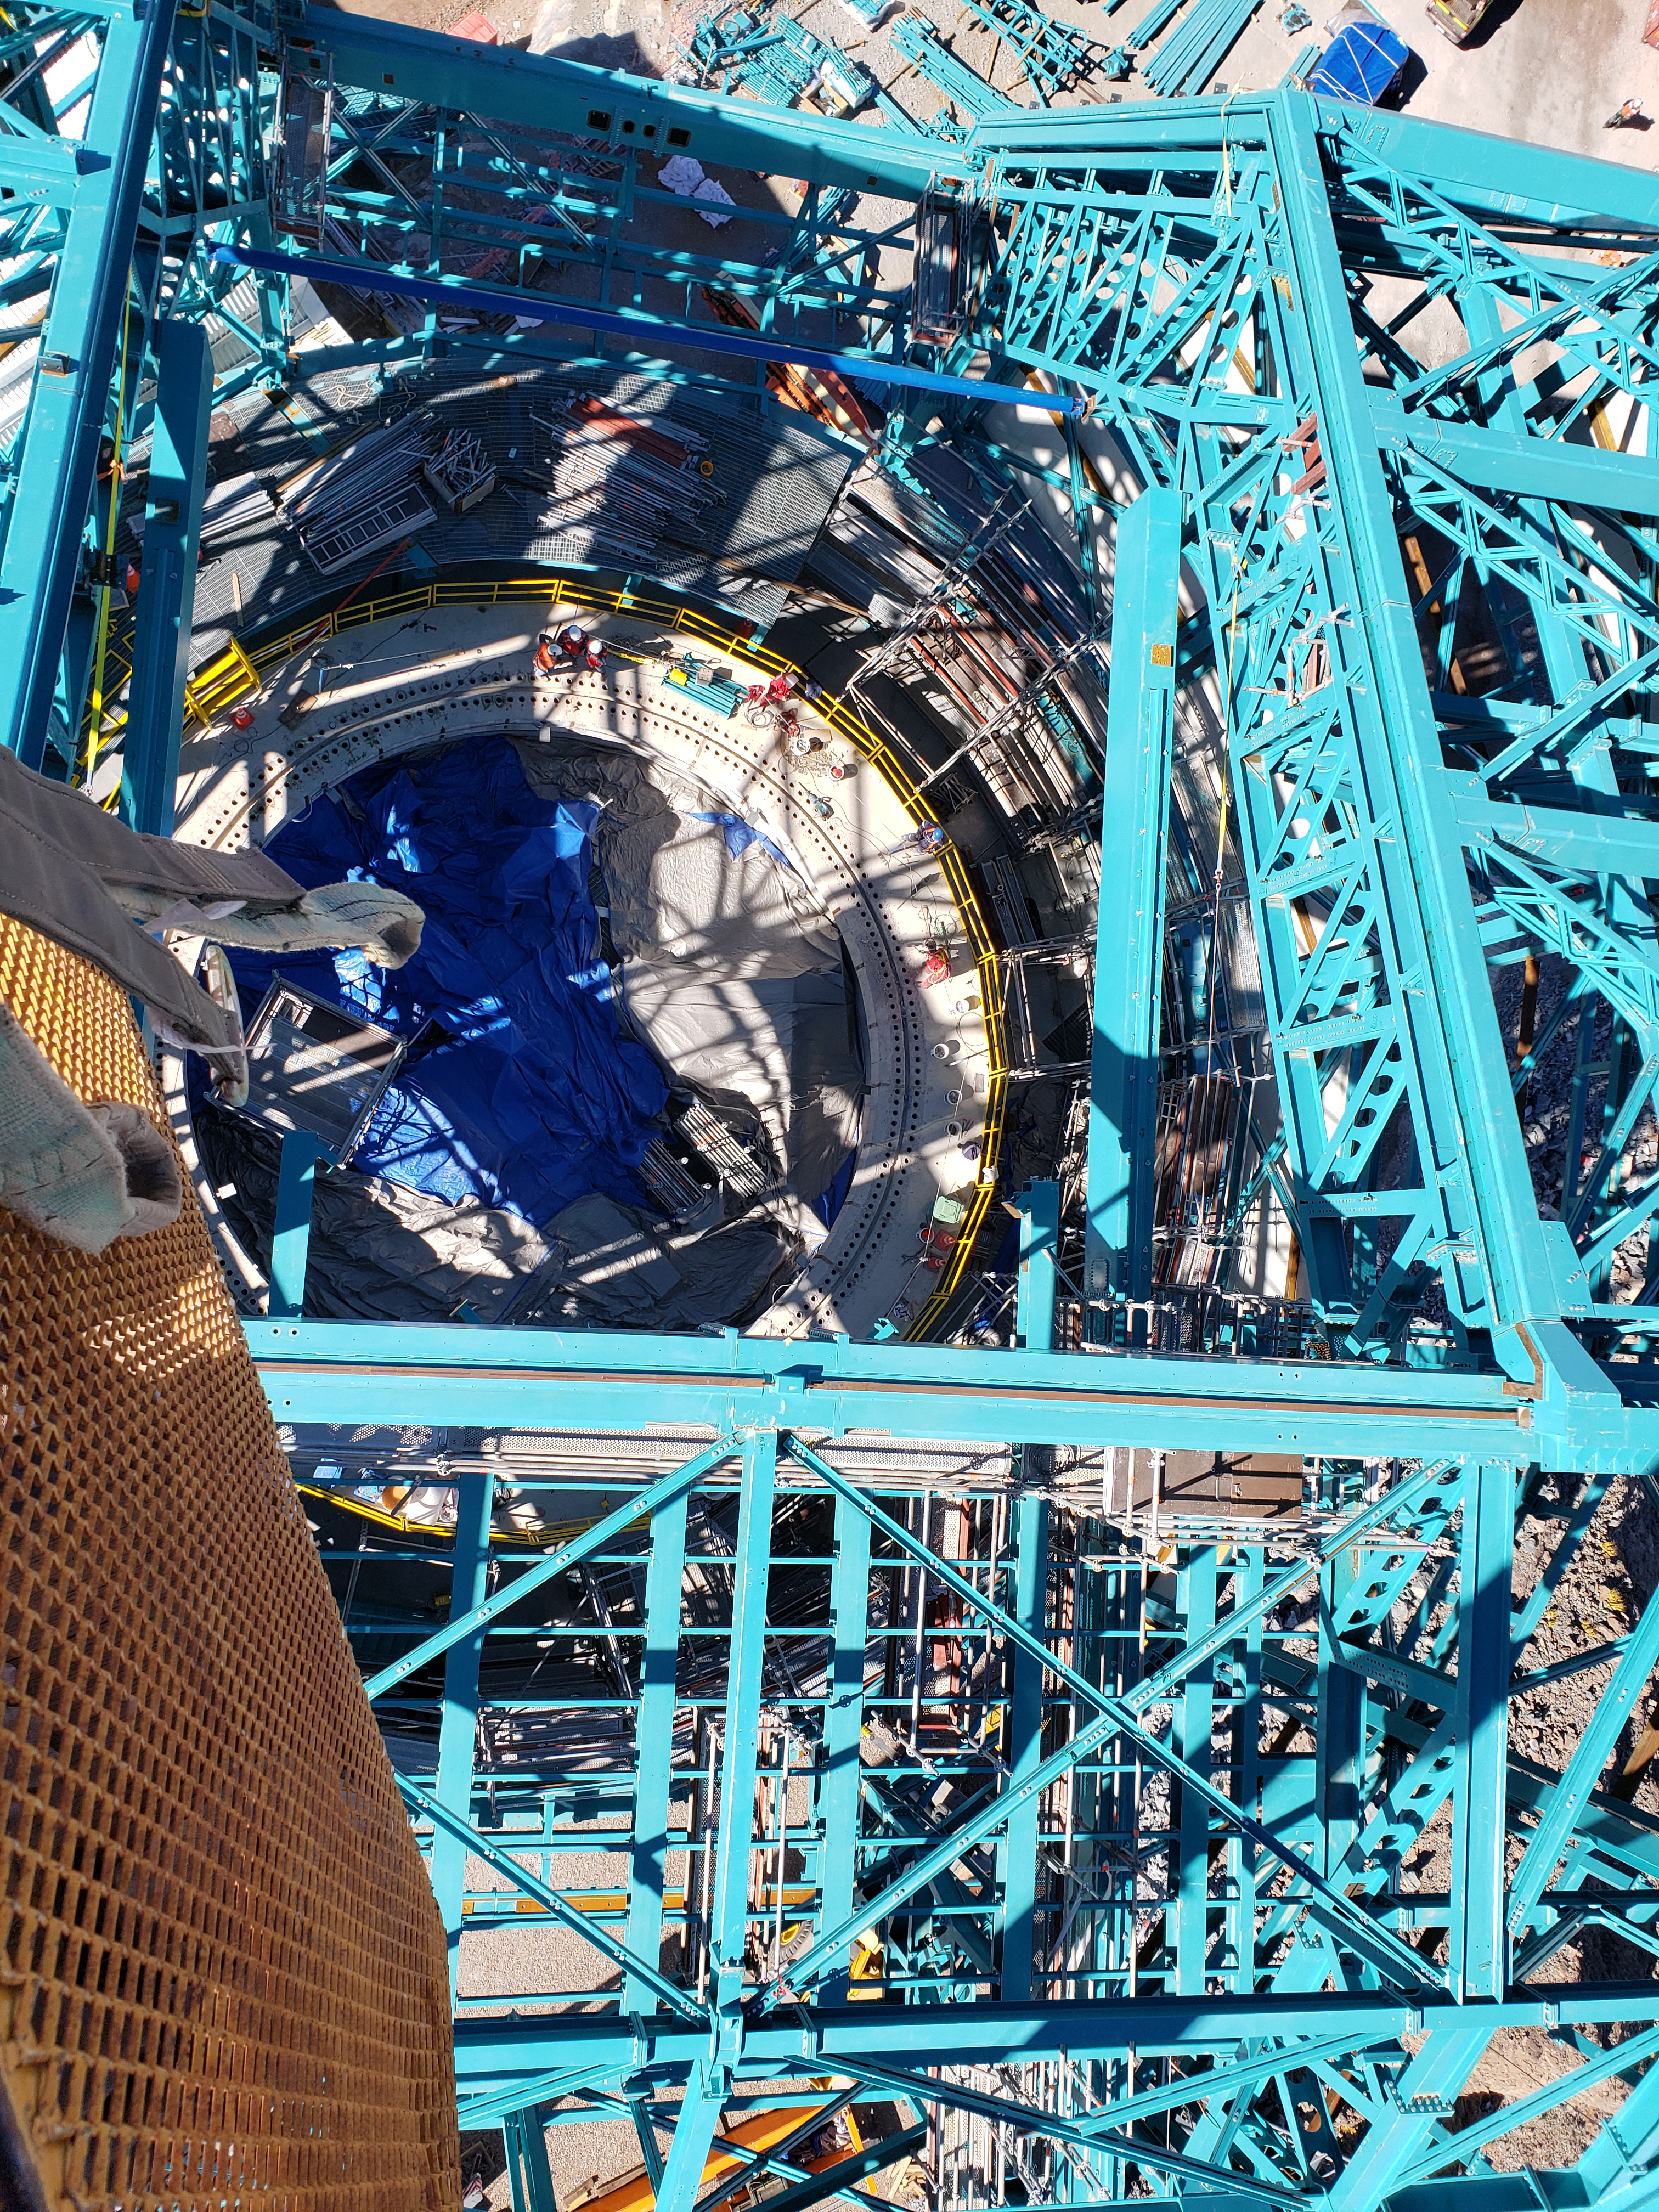

Summit Construction Progress October 2019

General overview photos of recent progress on the summit.

Credit: Rubin Observatory/NSF/AURA